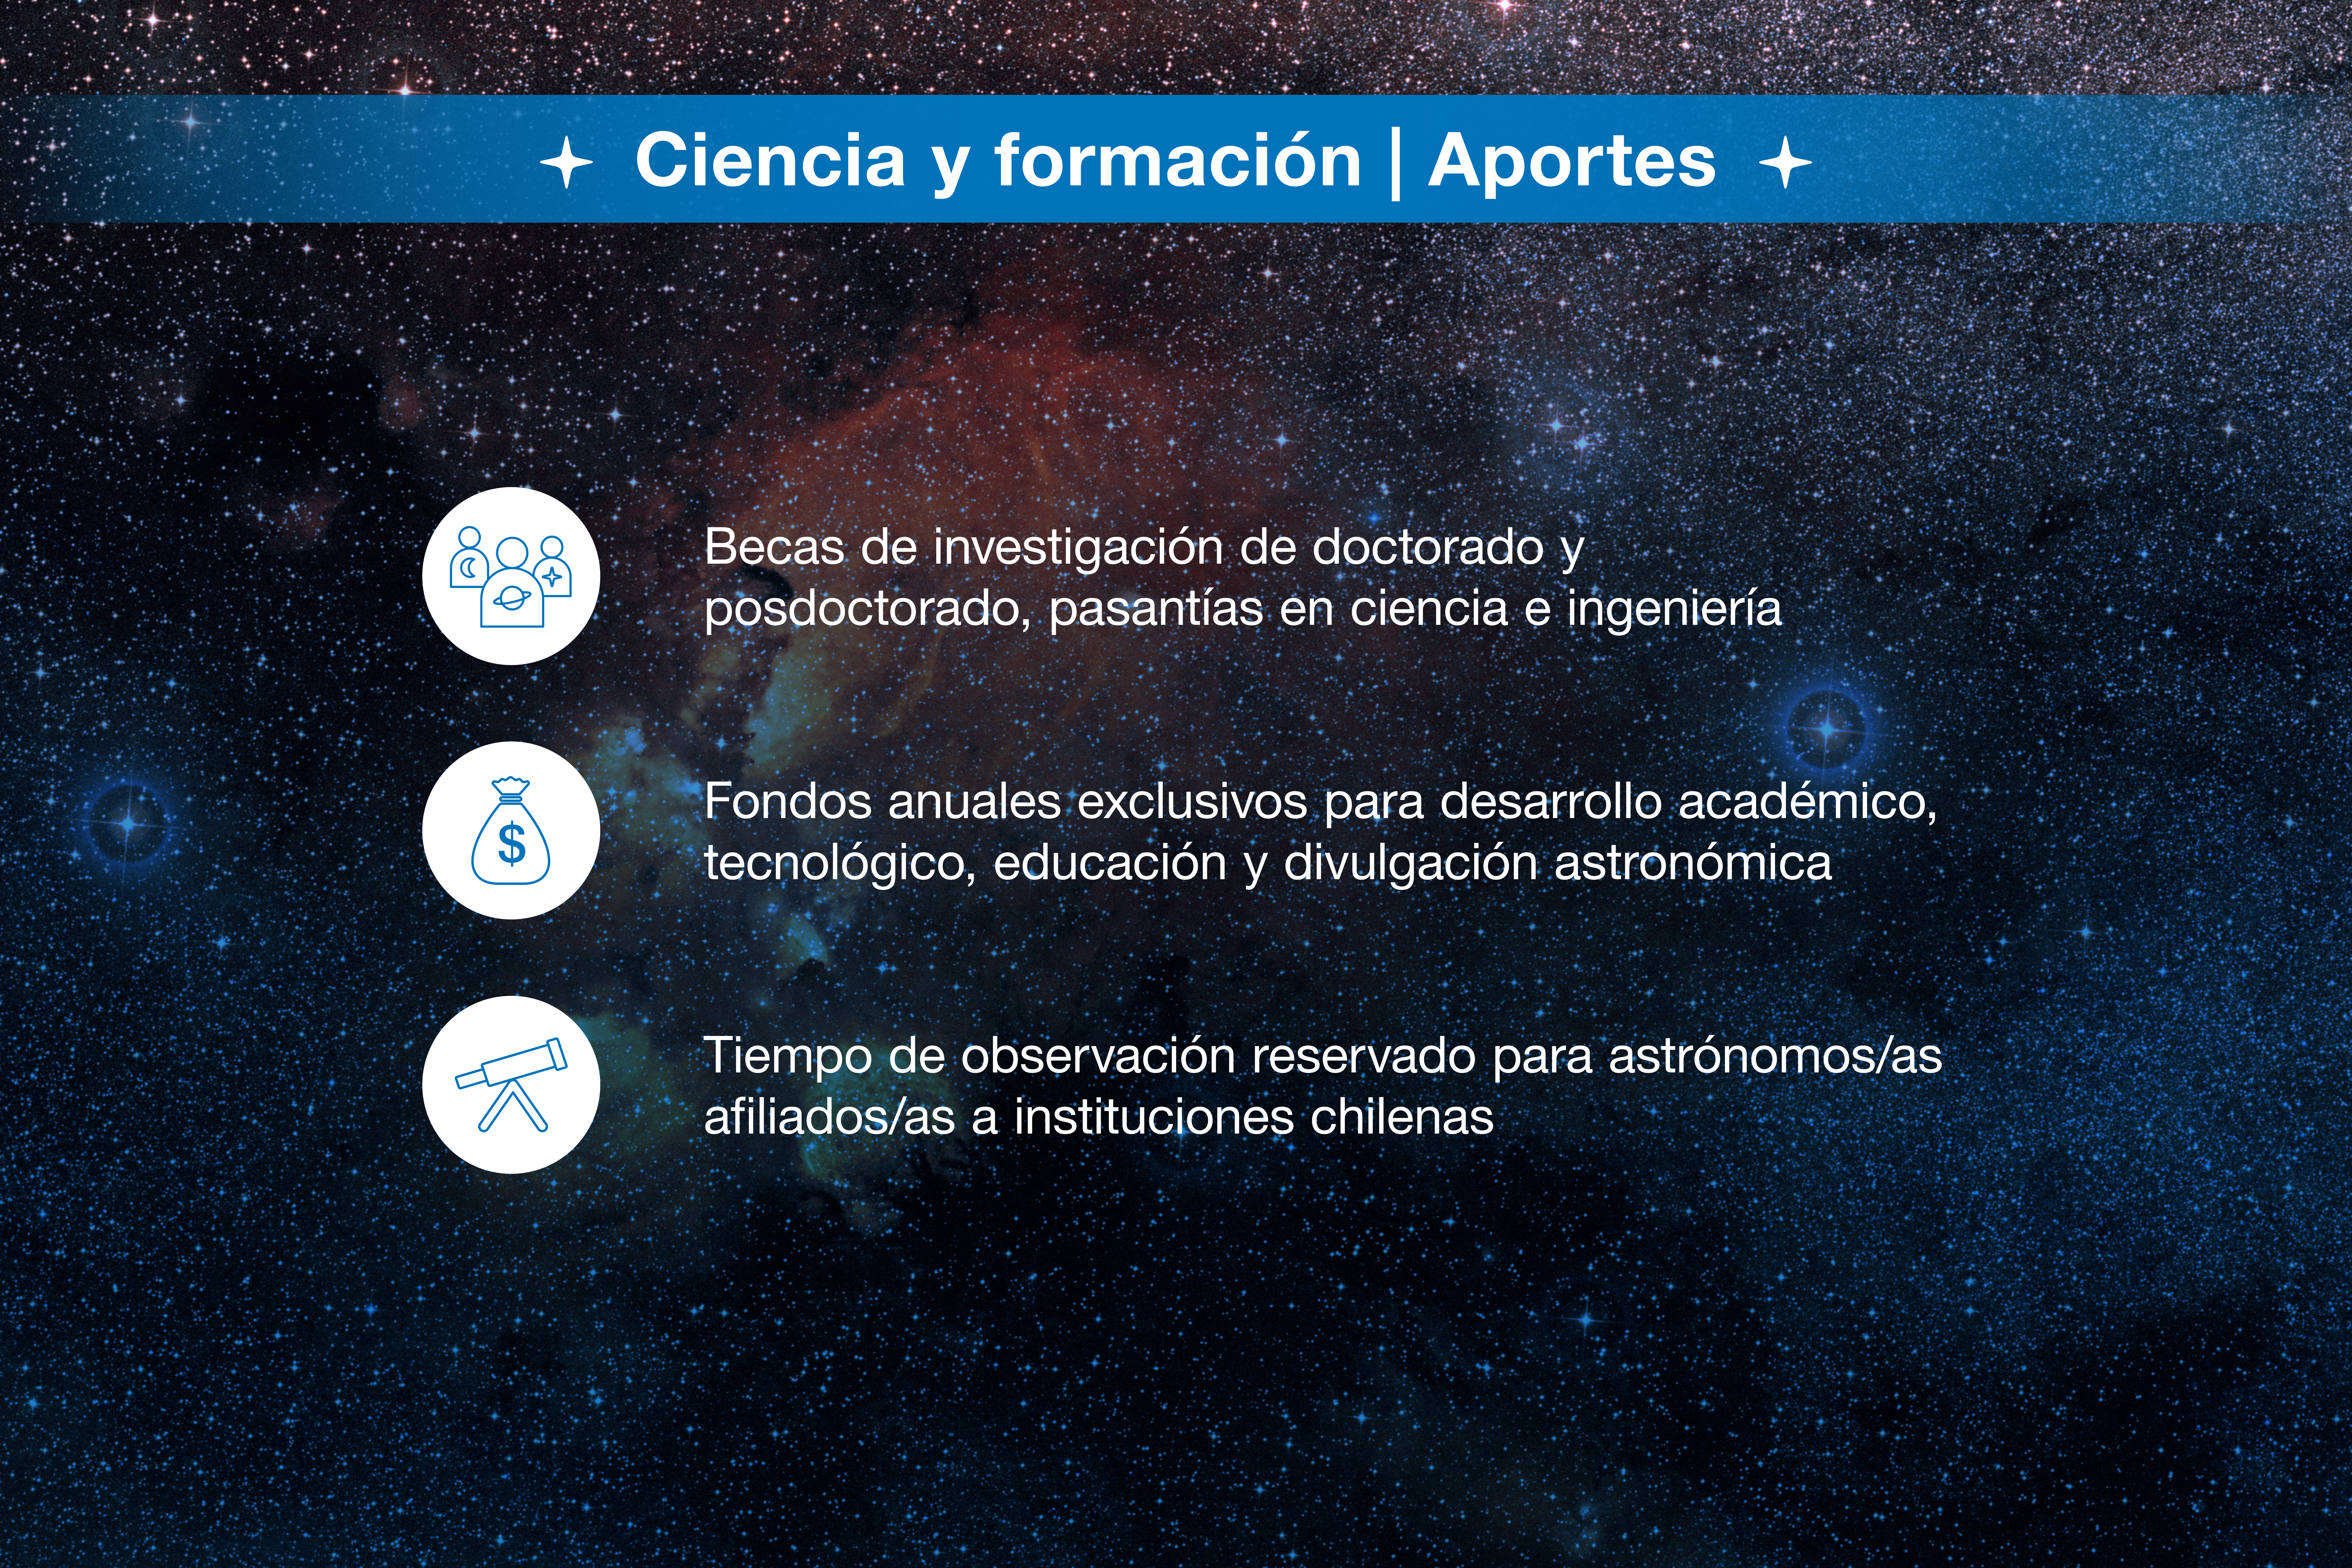

ESO-Chile infographic

Credit: ESO